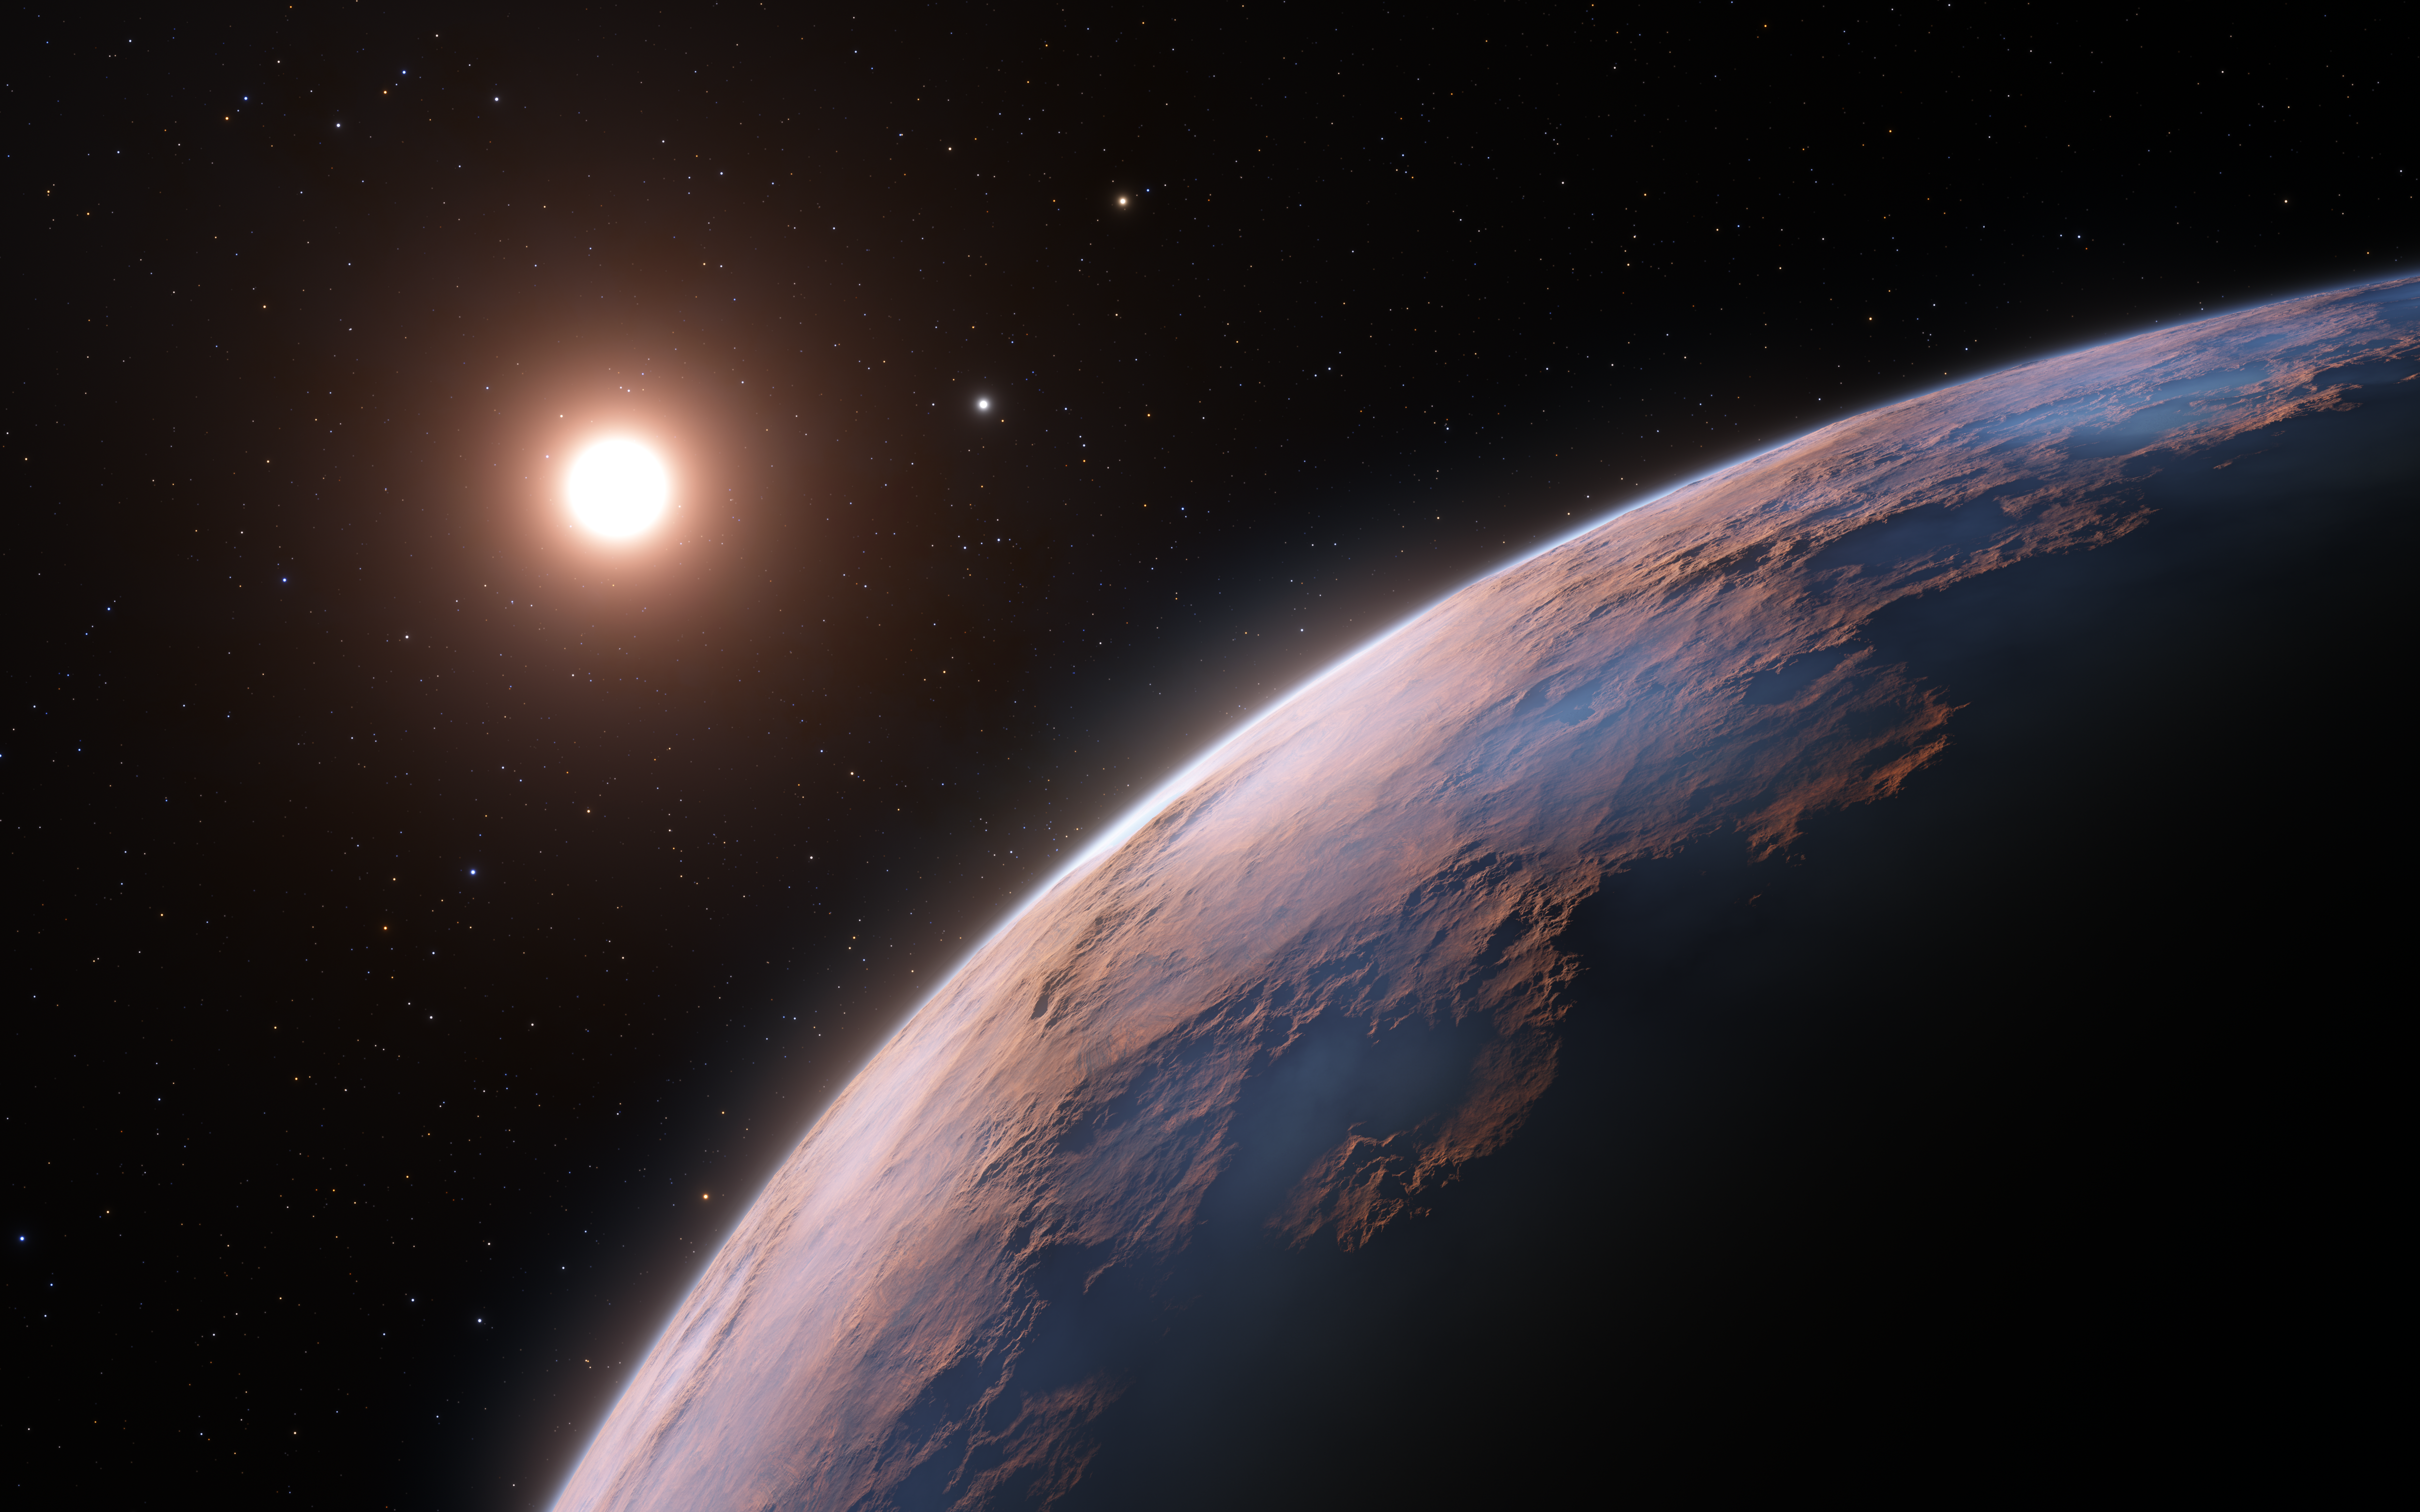

Artist’s impression of Proxima d (close-up)

This artist’s impression shows a close-up view of Proxima d, a planet candidate recently found orbiting the red dwarf star Proxima Centauri, the closest star to the Solar System. The planet is believed to be rocky and to have a mass about a quarter that of Earth. Two other planets known to orbit Proxima Centauri are visible in the image too: Proxima b, a planet with about the same mass as Earth that orbits the star every 11 days and is within the habitable zone, and candidate Proxima c, which is on a longer five-year orbit around the star.

Credit: ESO/L. Calçada